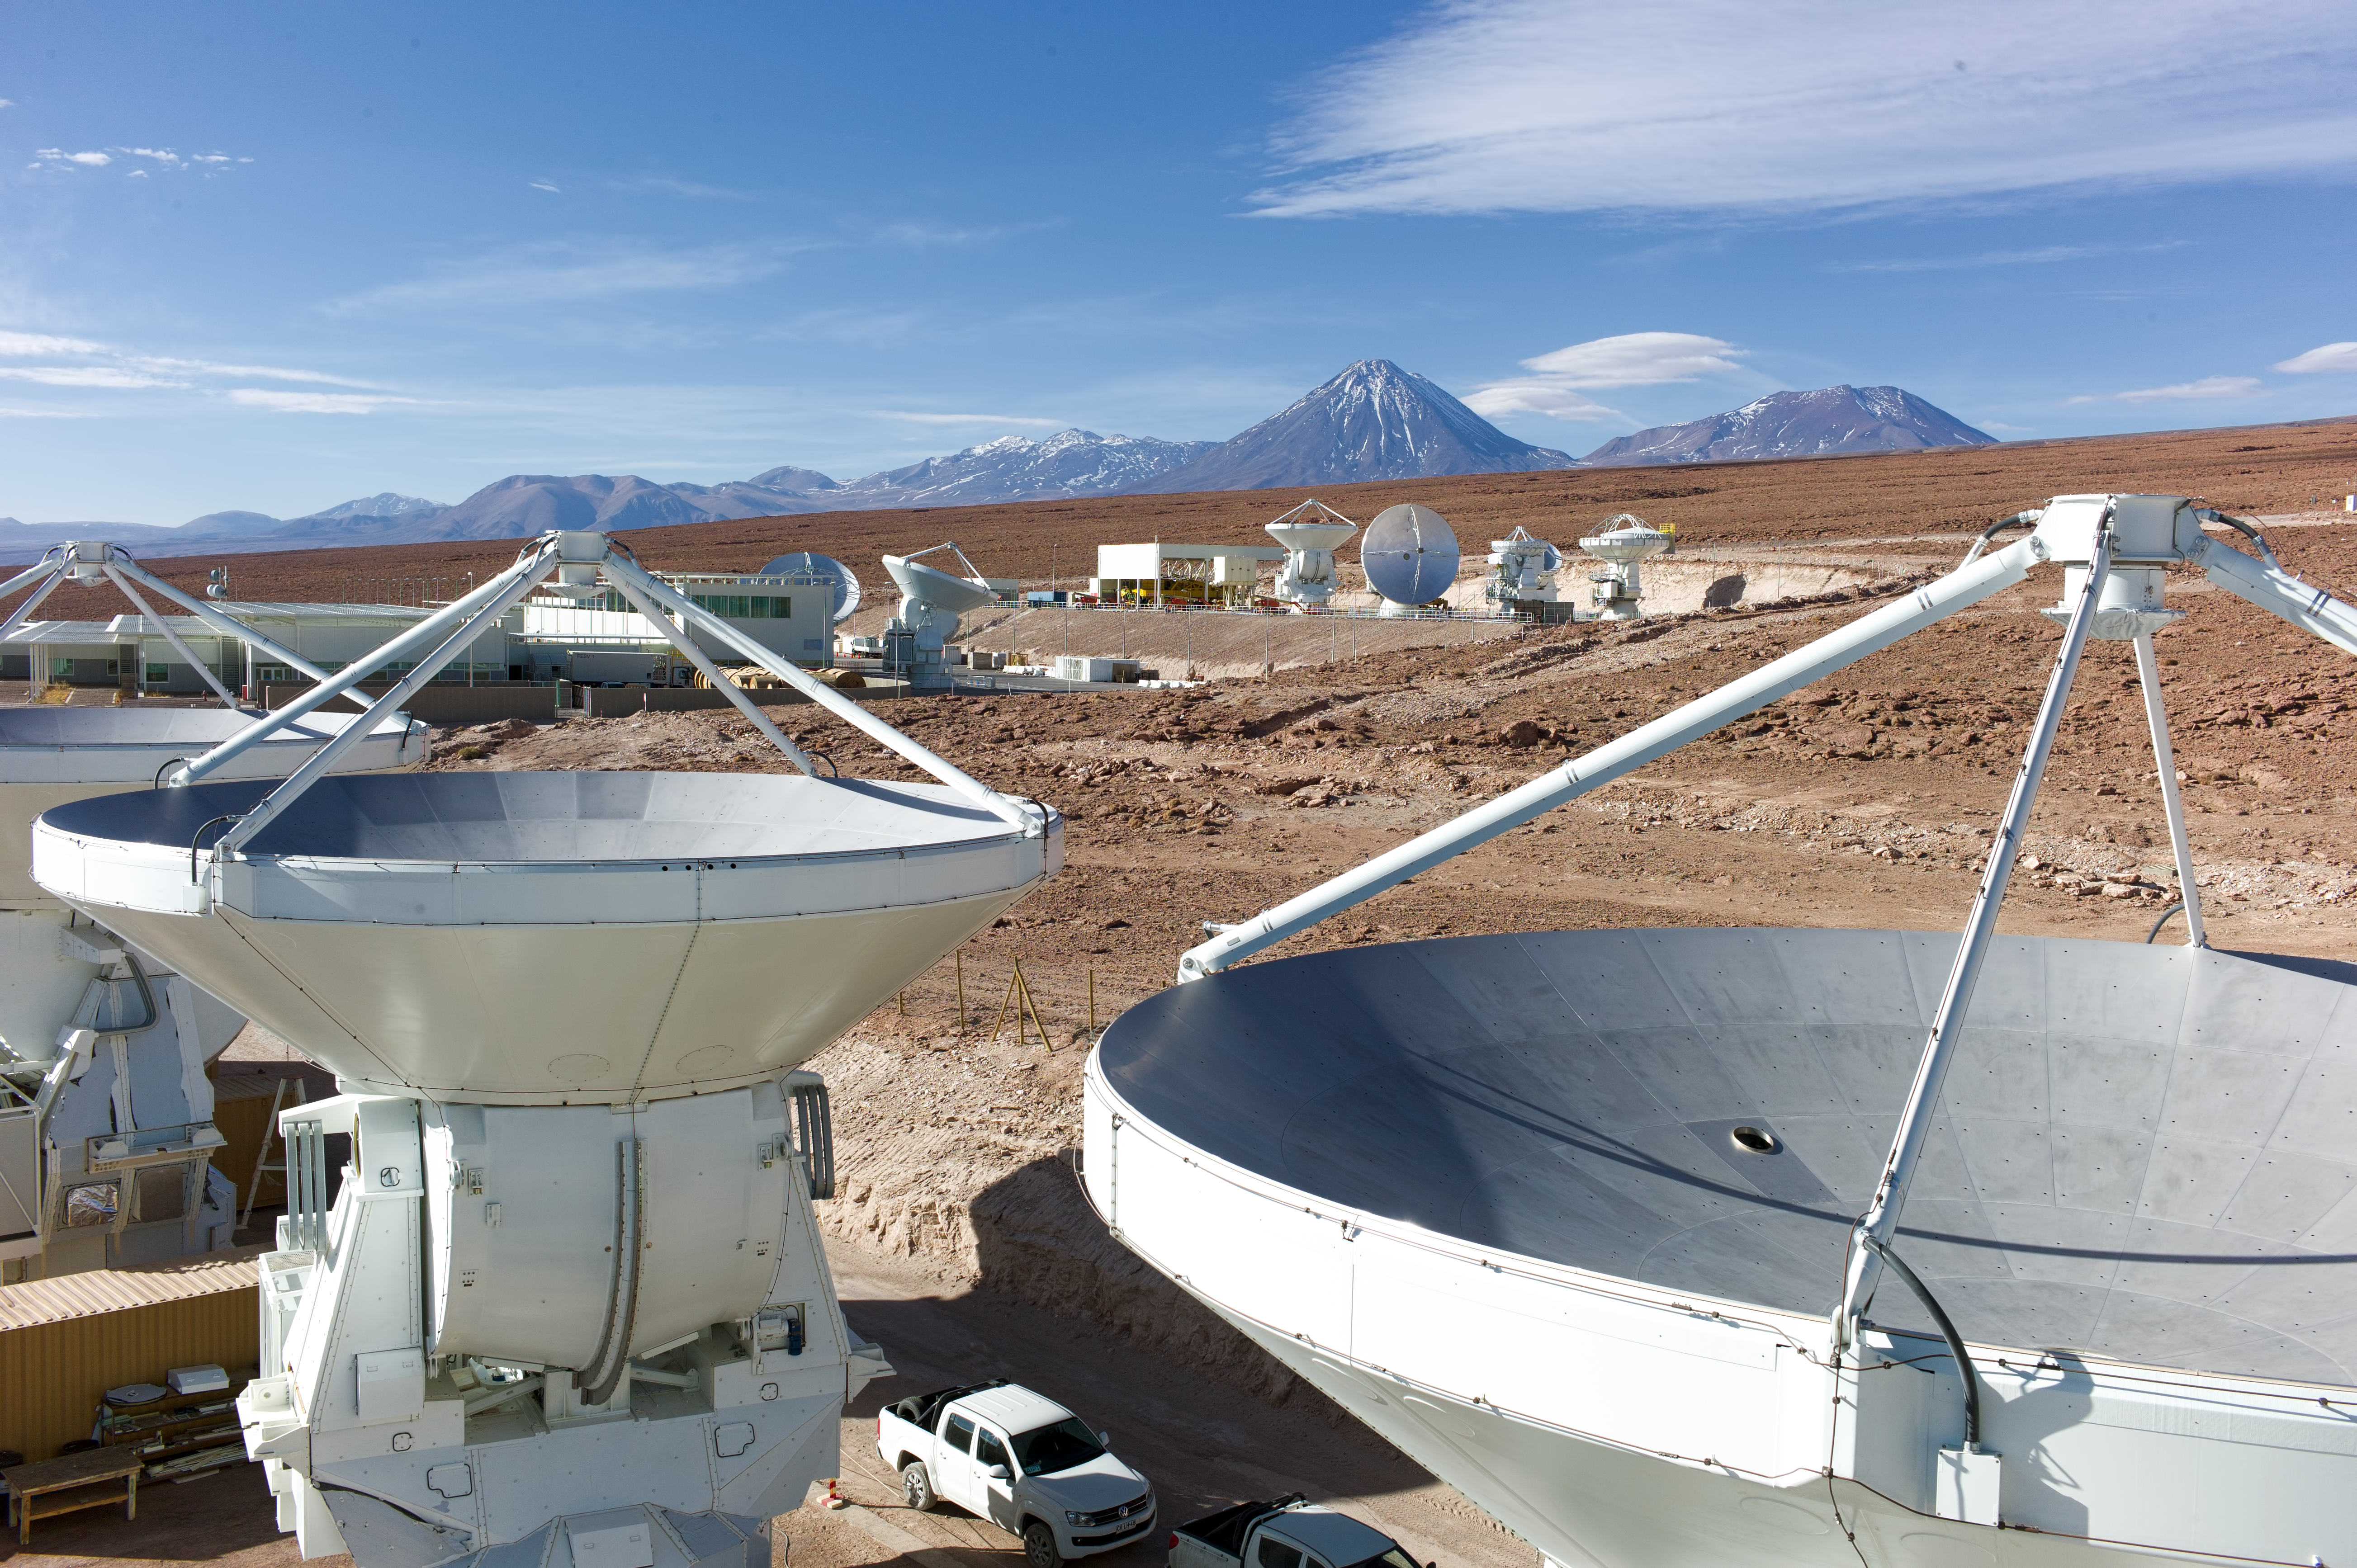

Busy days

A spectacular view of the Operations Support Facility (OSF) site, where several antennas are being assembled before being moved to the Array Operations Site at 5000 metres altitude.

Credit: ESO